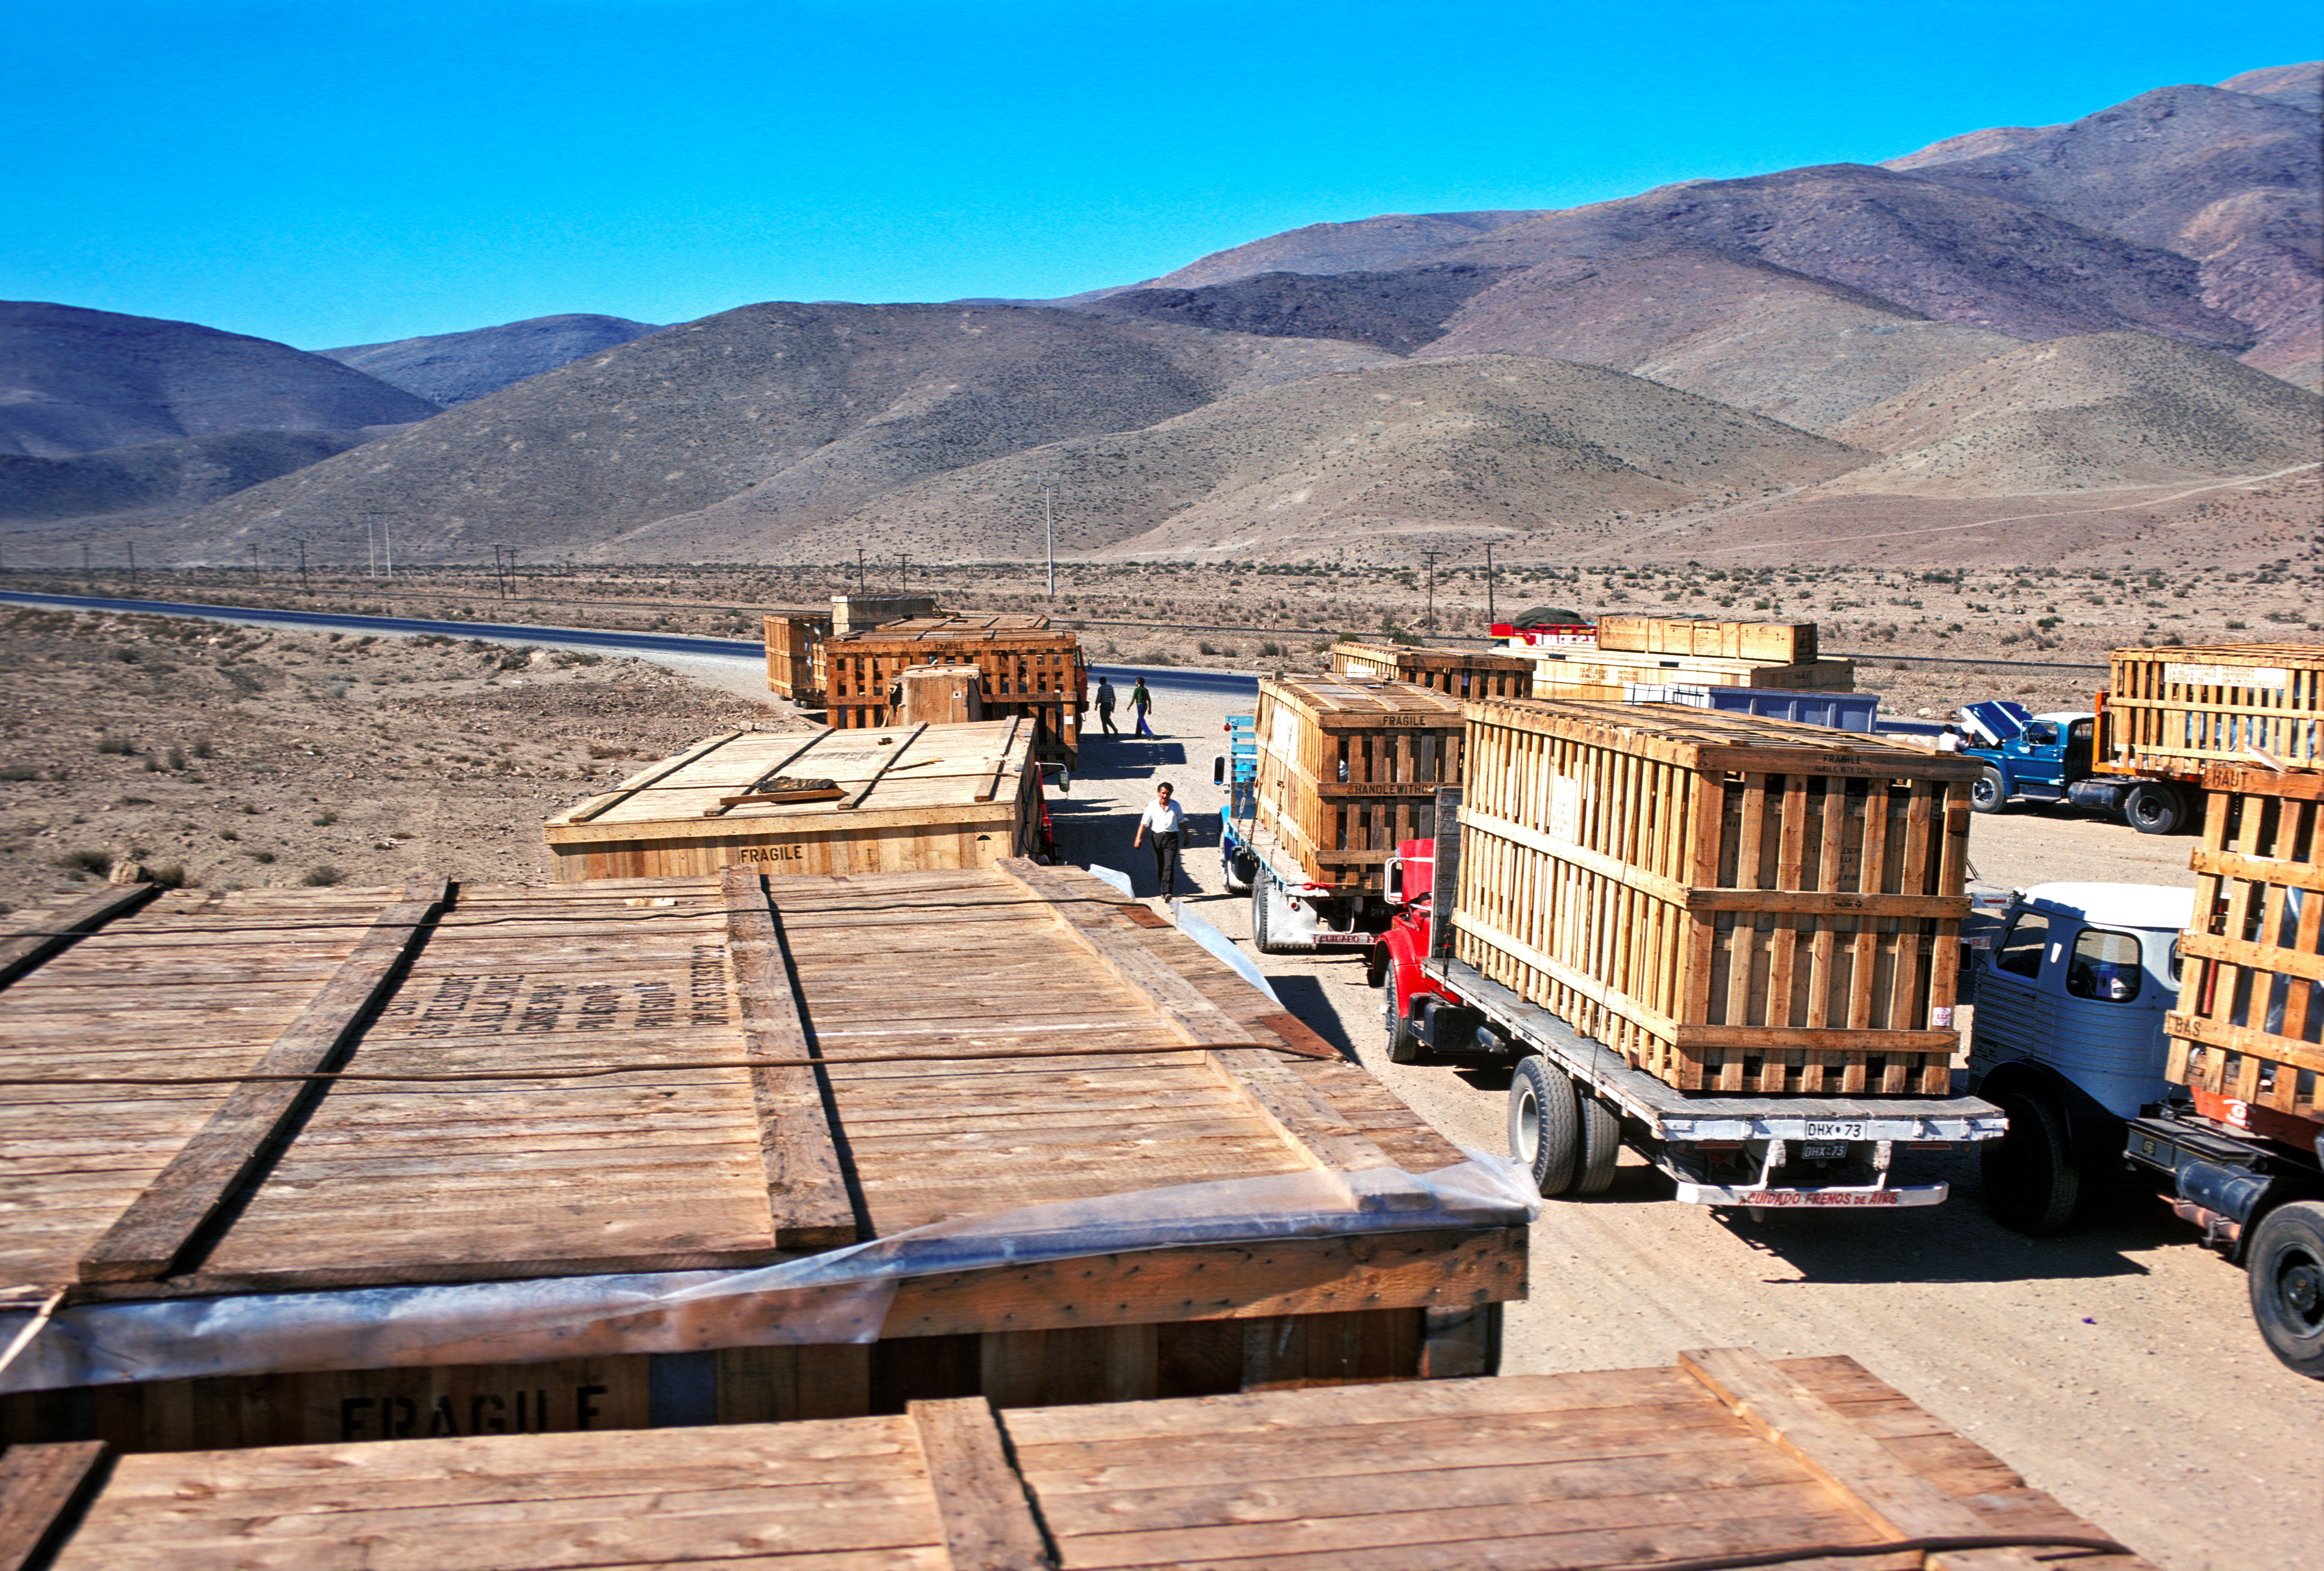

Transport of the components of the ESO 3.6-metre telescope

Transport of the components of the ESO 3.6-metre Telescope, heading for La Silla observatory in Chile, circa 1976. More information in Prof. Blaauw's book p. 185.

Credit: ESO